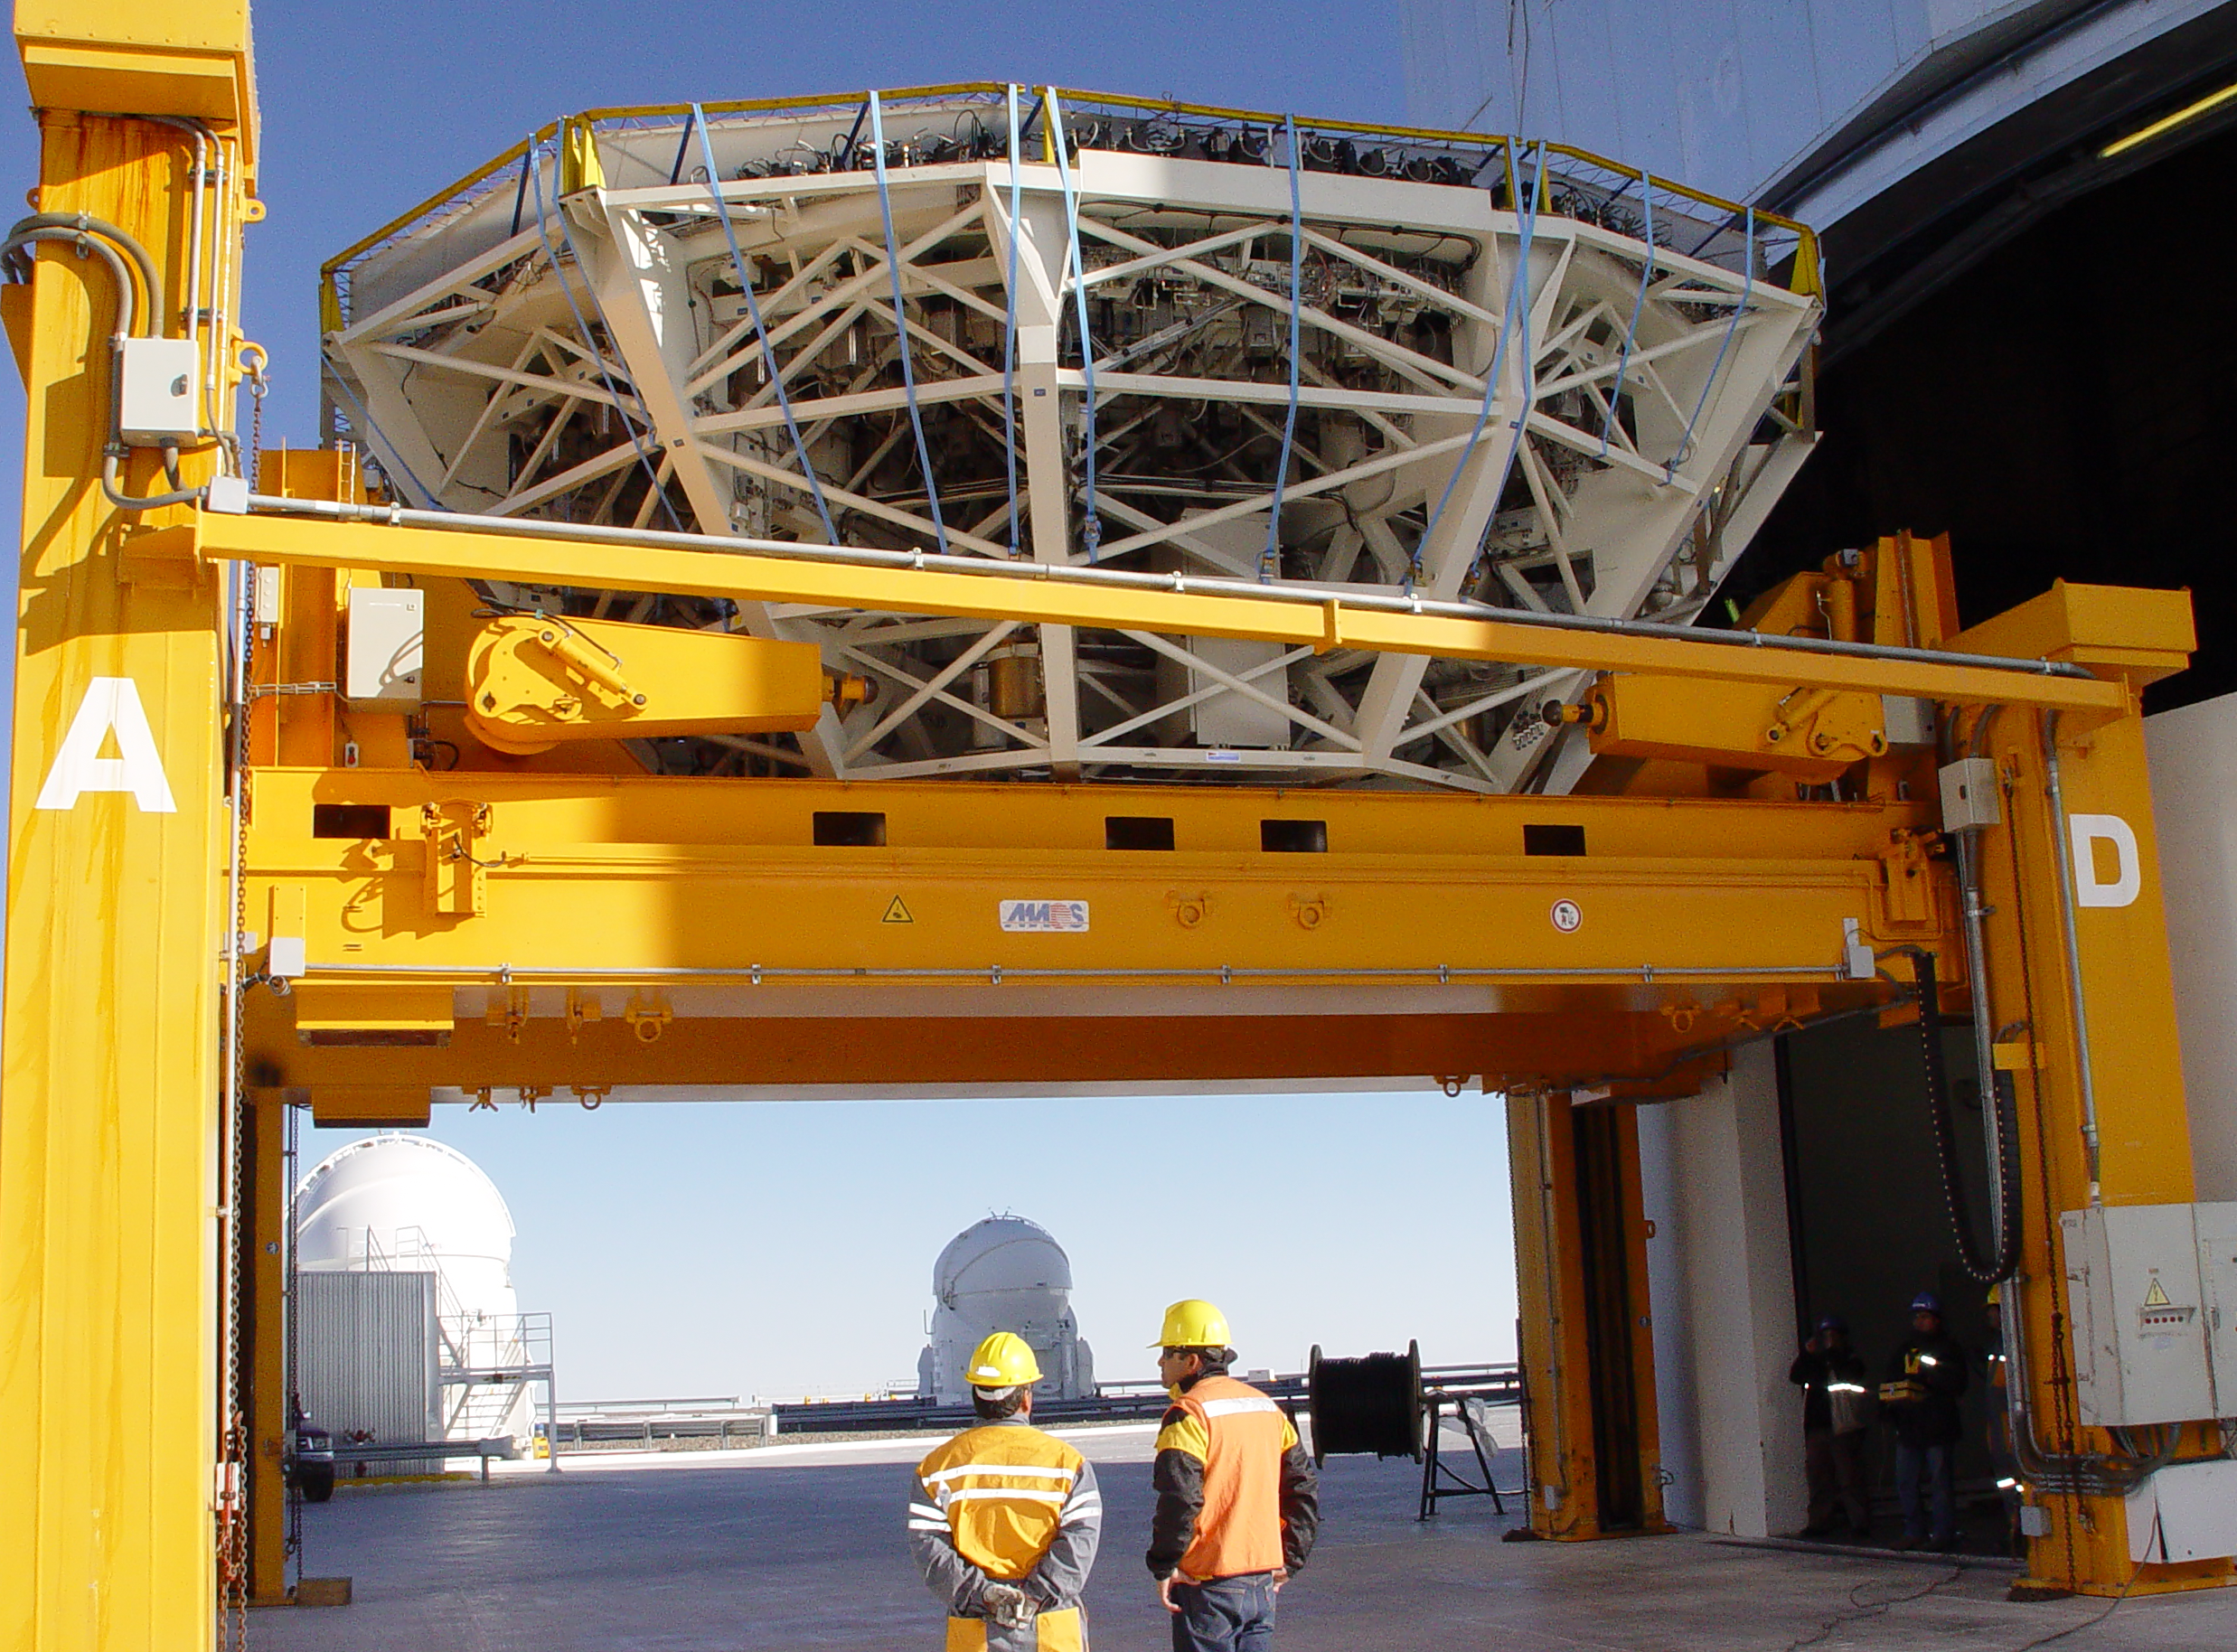

VLT´s UT2 mirror recoating

Preparations for the recoating the VLT's Unit Telescope 2 (Kueyen) primary mirror (M1). A special crane takes the M1 cell, which weighs 45 tonnes, out of the telescope building. The cleaning of the Very Large Telescope primary mirrors is a very delicate operation which takes place every 18 months and consists in removing the aluminium layer by chemical washing and then recoating the mirror.

Credit: ESO